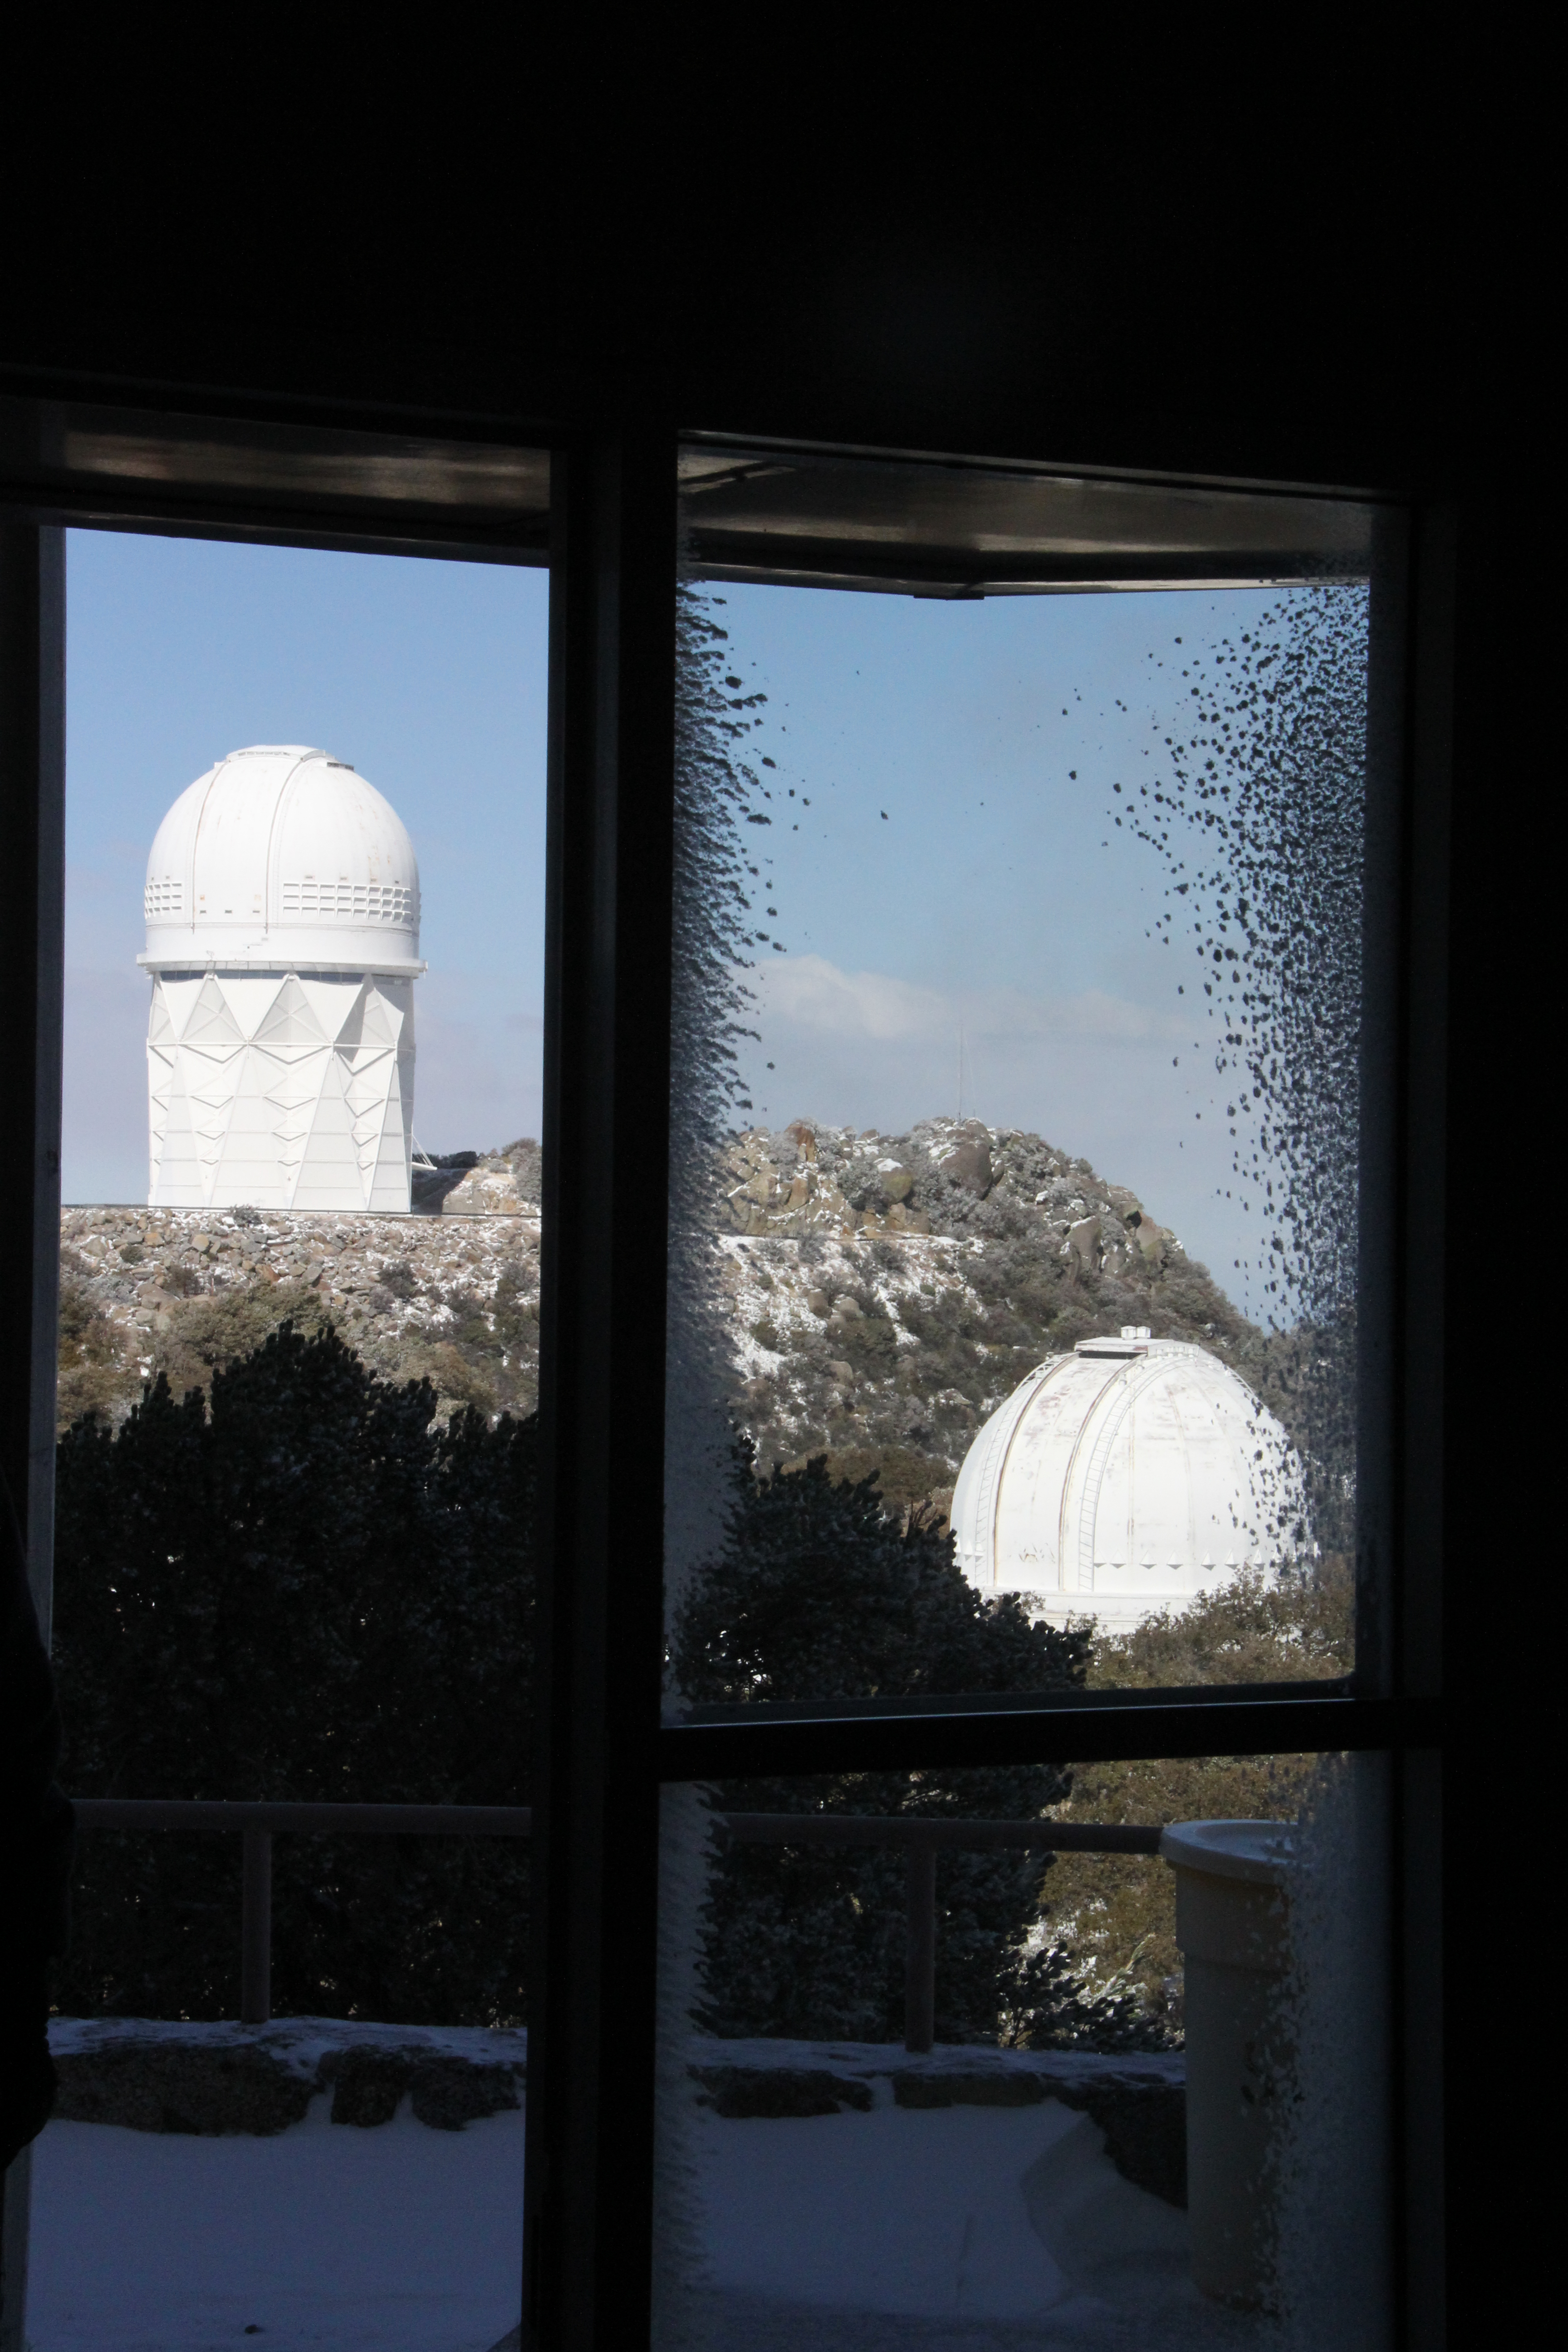

Nicholas U. Mayall 4-meter Telescope

Nicholas U. Mayall 4-meter Telescope

Credit: KPNO/NOIRLab/NSF/AURA/P. Marenfeld